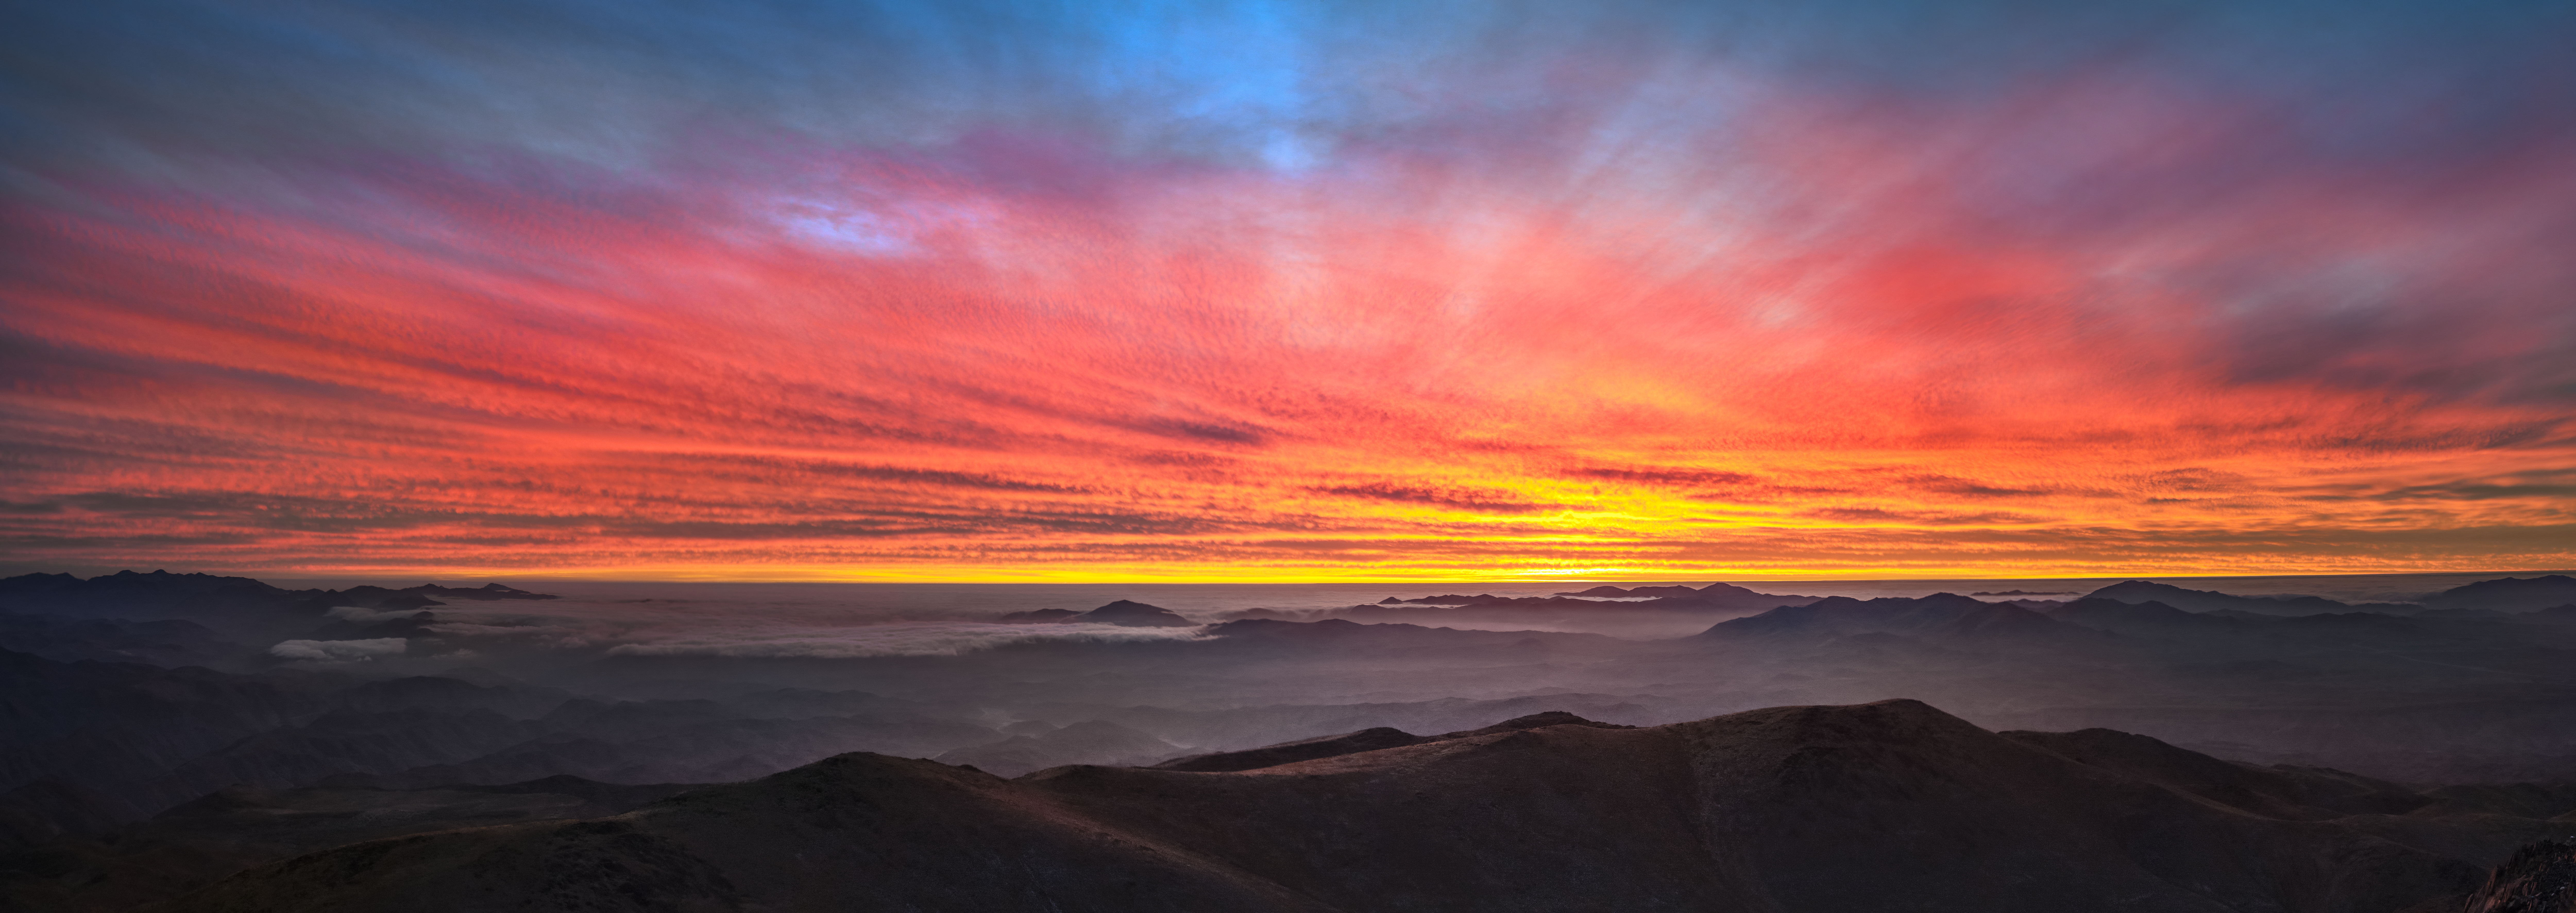

A glorious display at La Silla

The clouds are lit up in a stunning sunset at ESO's La Silla Observatory, located in the lonely Chilean Atacama Desert, a perfect spot for ideal observing conditions.

Credit: ESO/P. Horálek